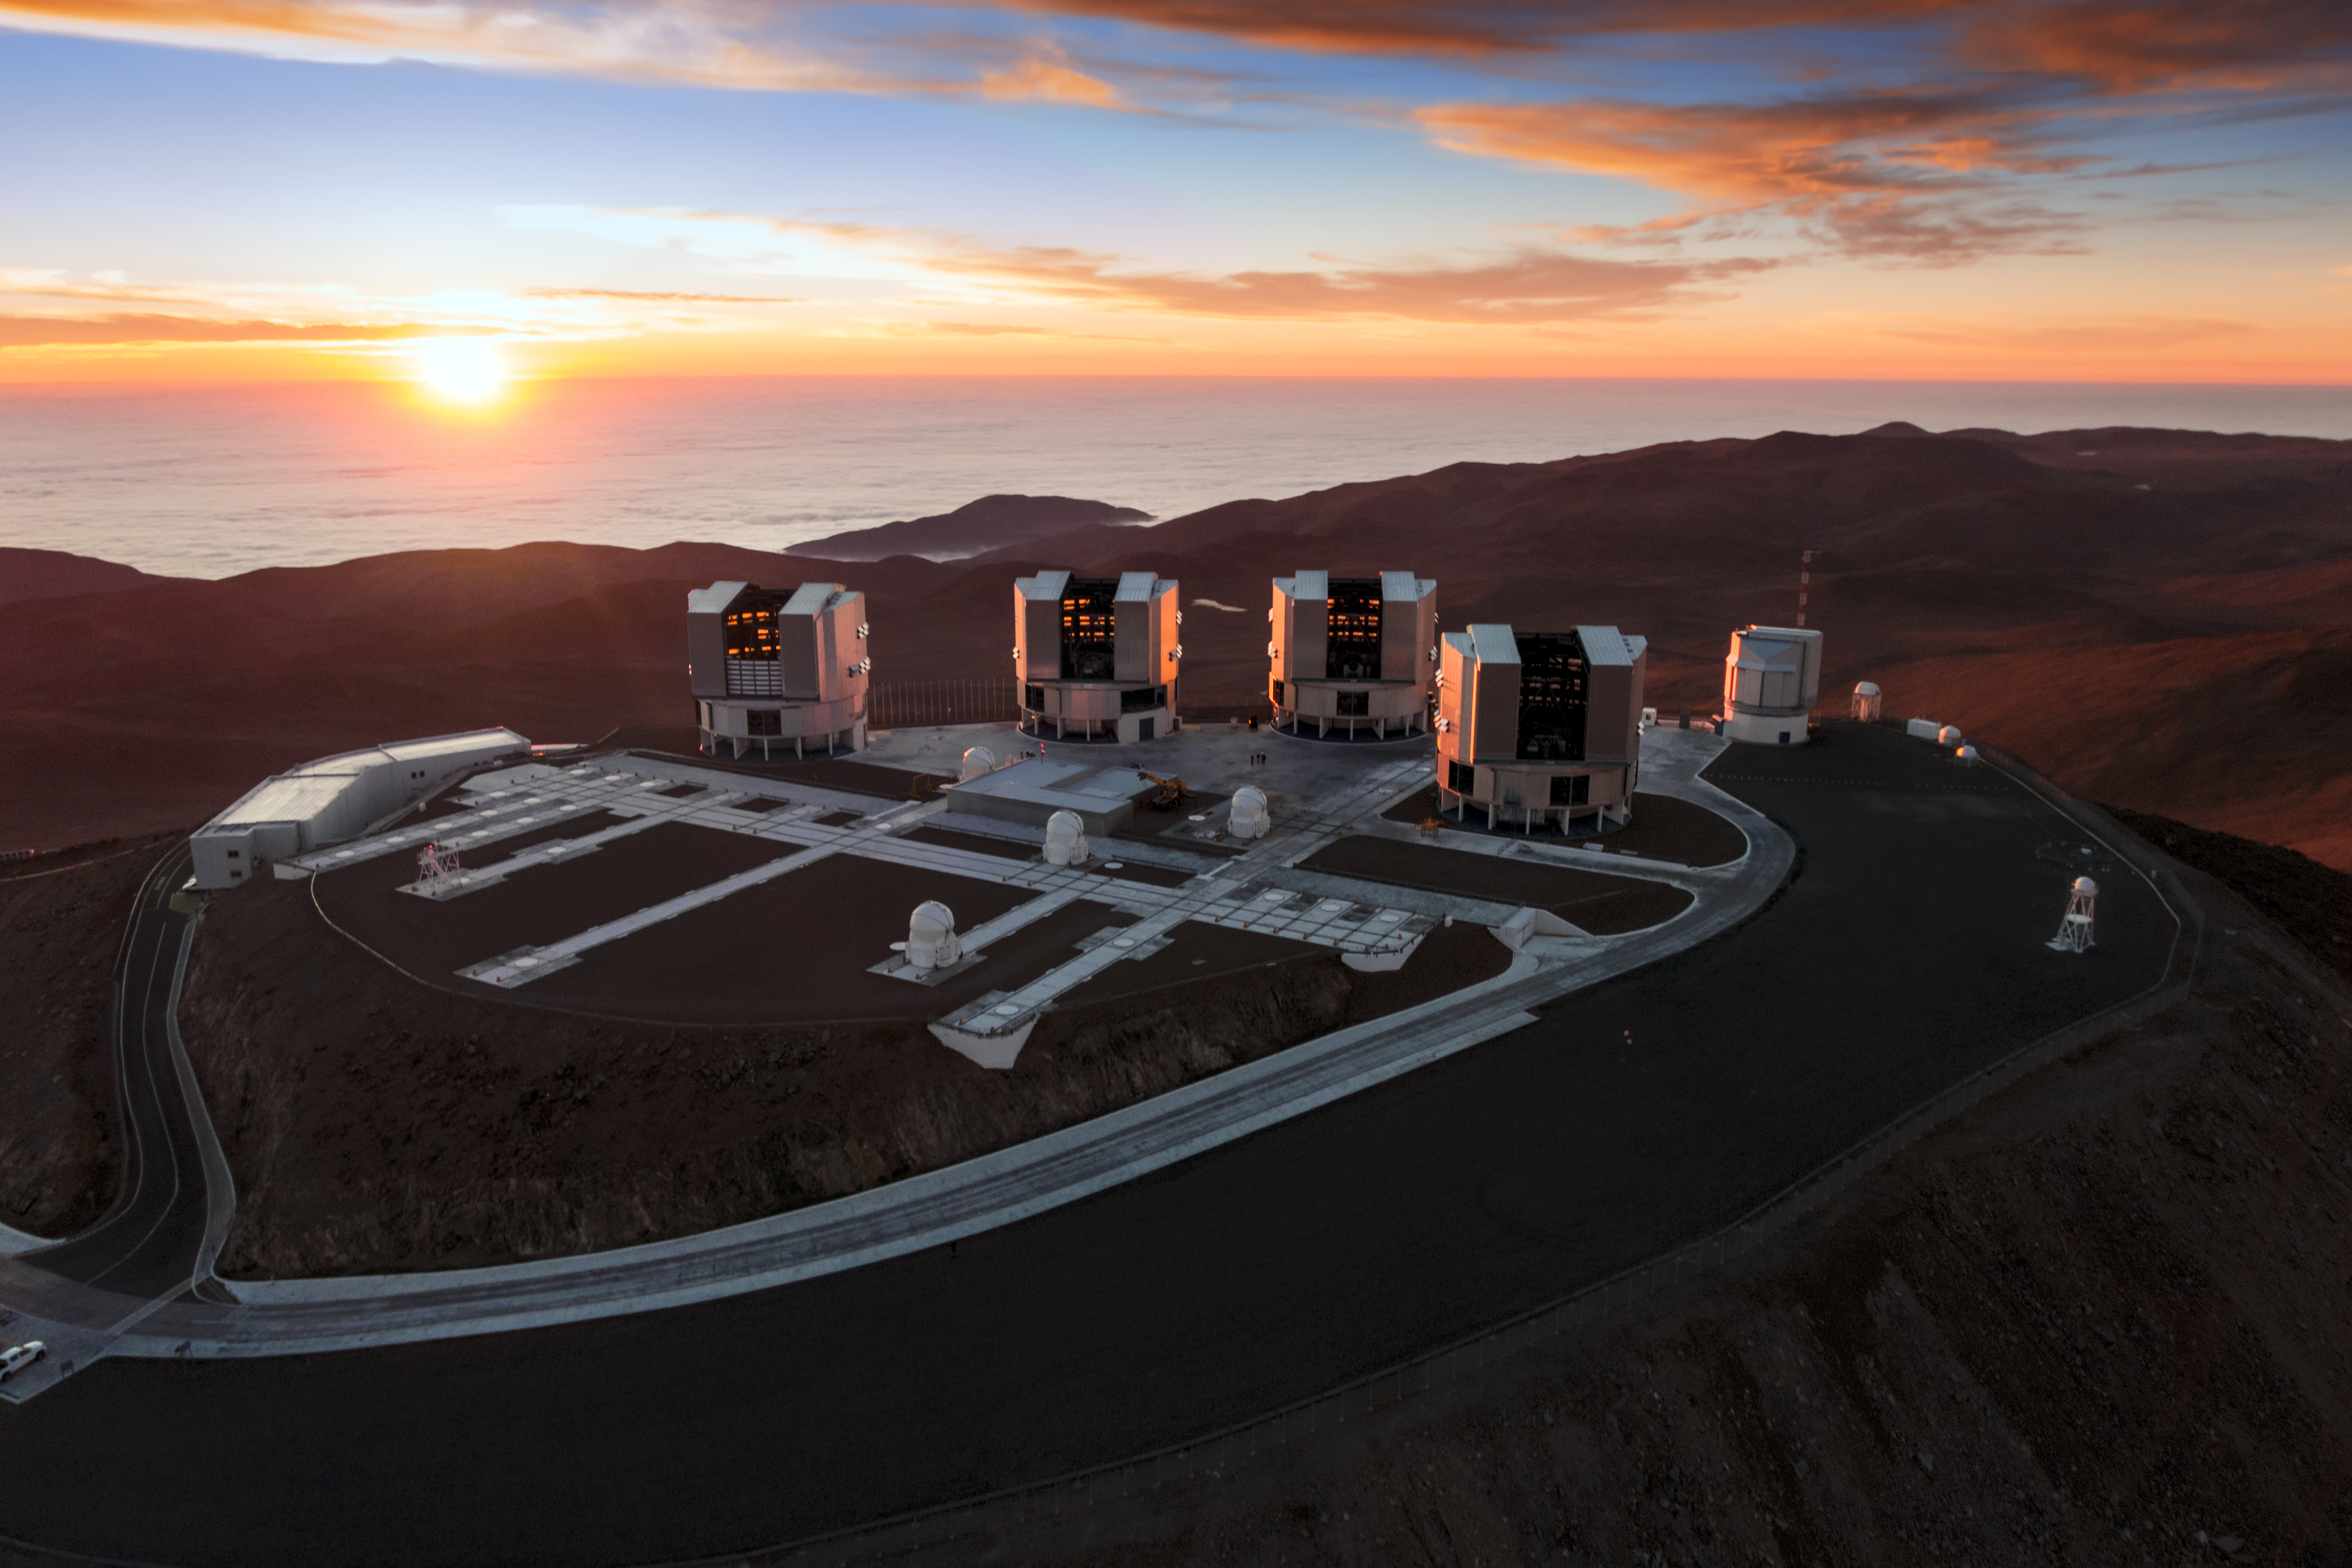

Paranal and the Pacific at sunset

The setting Sun dips below the horizon of the Pacific Ocean, bathing the Paranal platform in light in this amazing aerial image from the Atacama Desert in northern Chile.

The Cerro Paranal mountain top is home to the world’s most advanced ground-based facility for astronomy, hosting the four 8.2-metre Unit Telescopes of the Very Large Telescope, four 1.8-metre Auxiliary Telescopes and the VLT Survey Telescope (VST) — all of which are visible in this image. The 4.1-metre Visible and Infrared Survey Telescope for Astronomy (VISTA), also housed at Cerro Paranal, is hidden out of frame.

Credit: ESO/G.Hüdepohl (atacamaphoto.com)